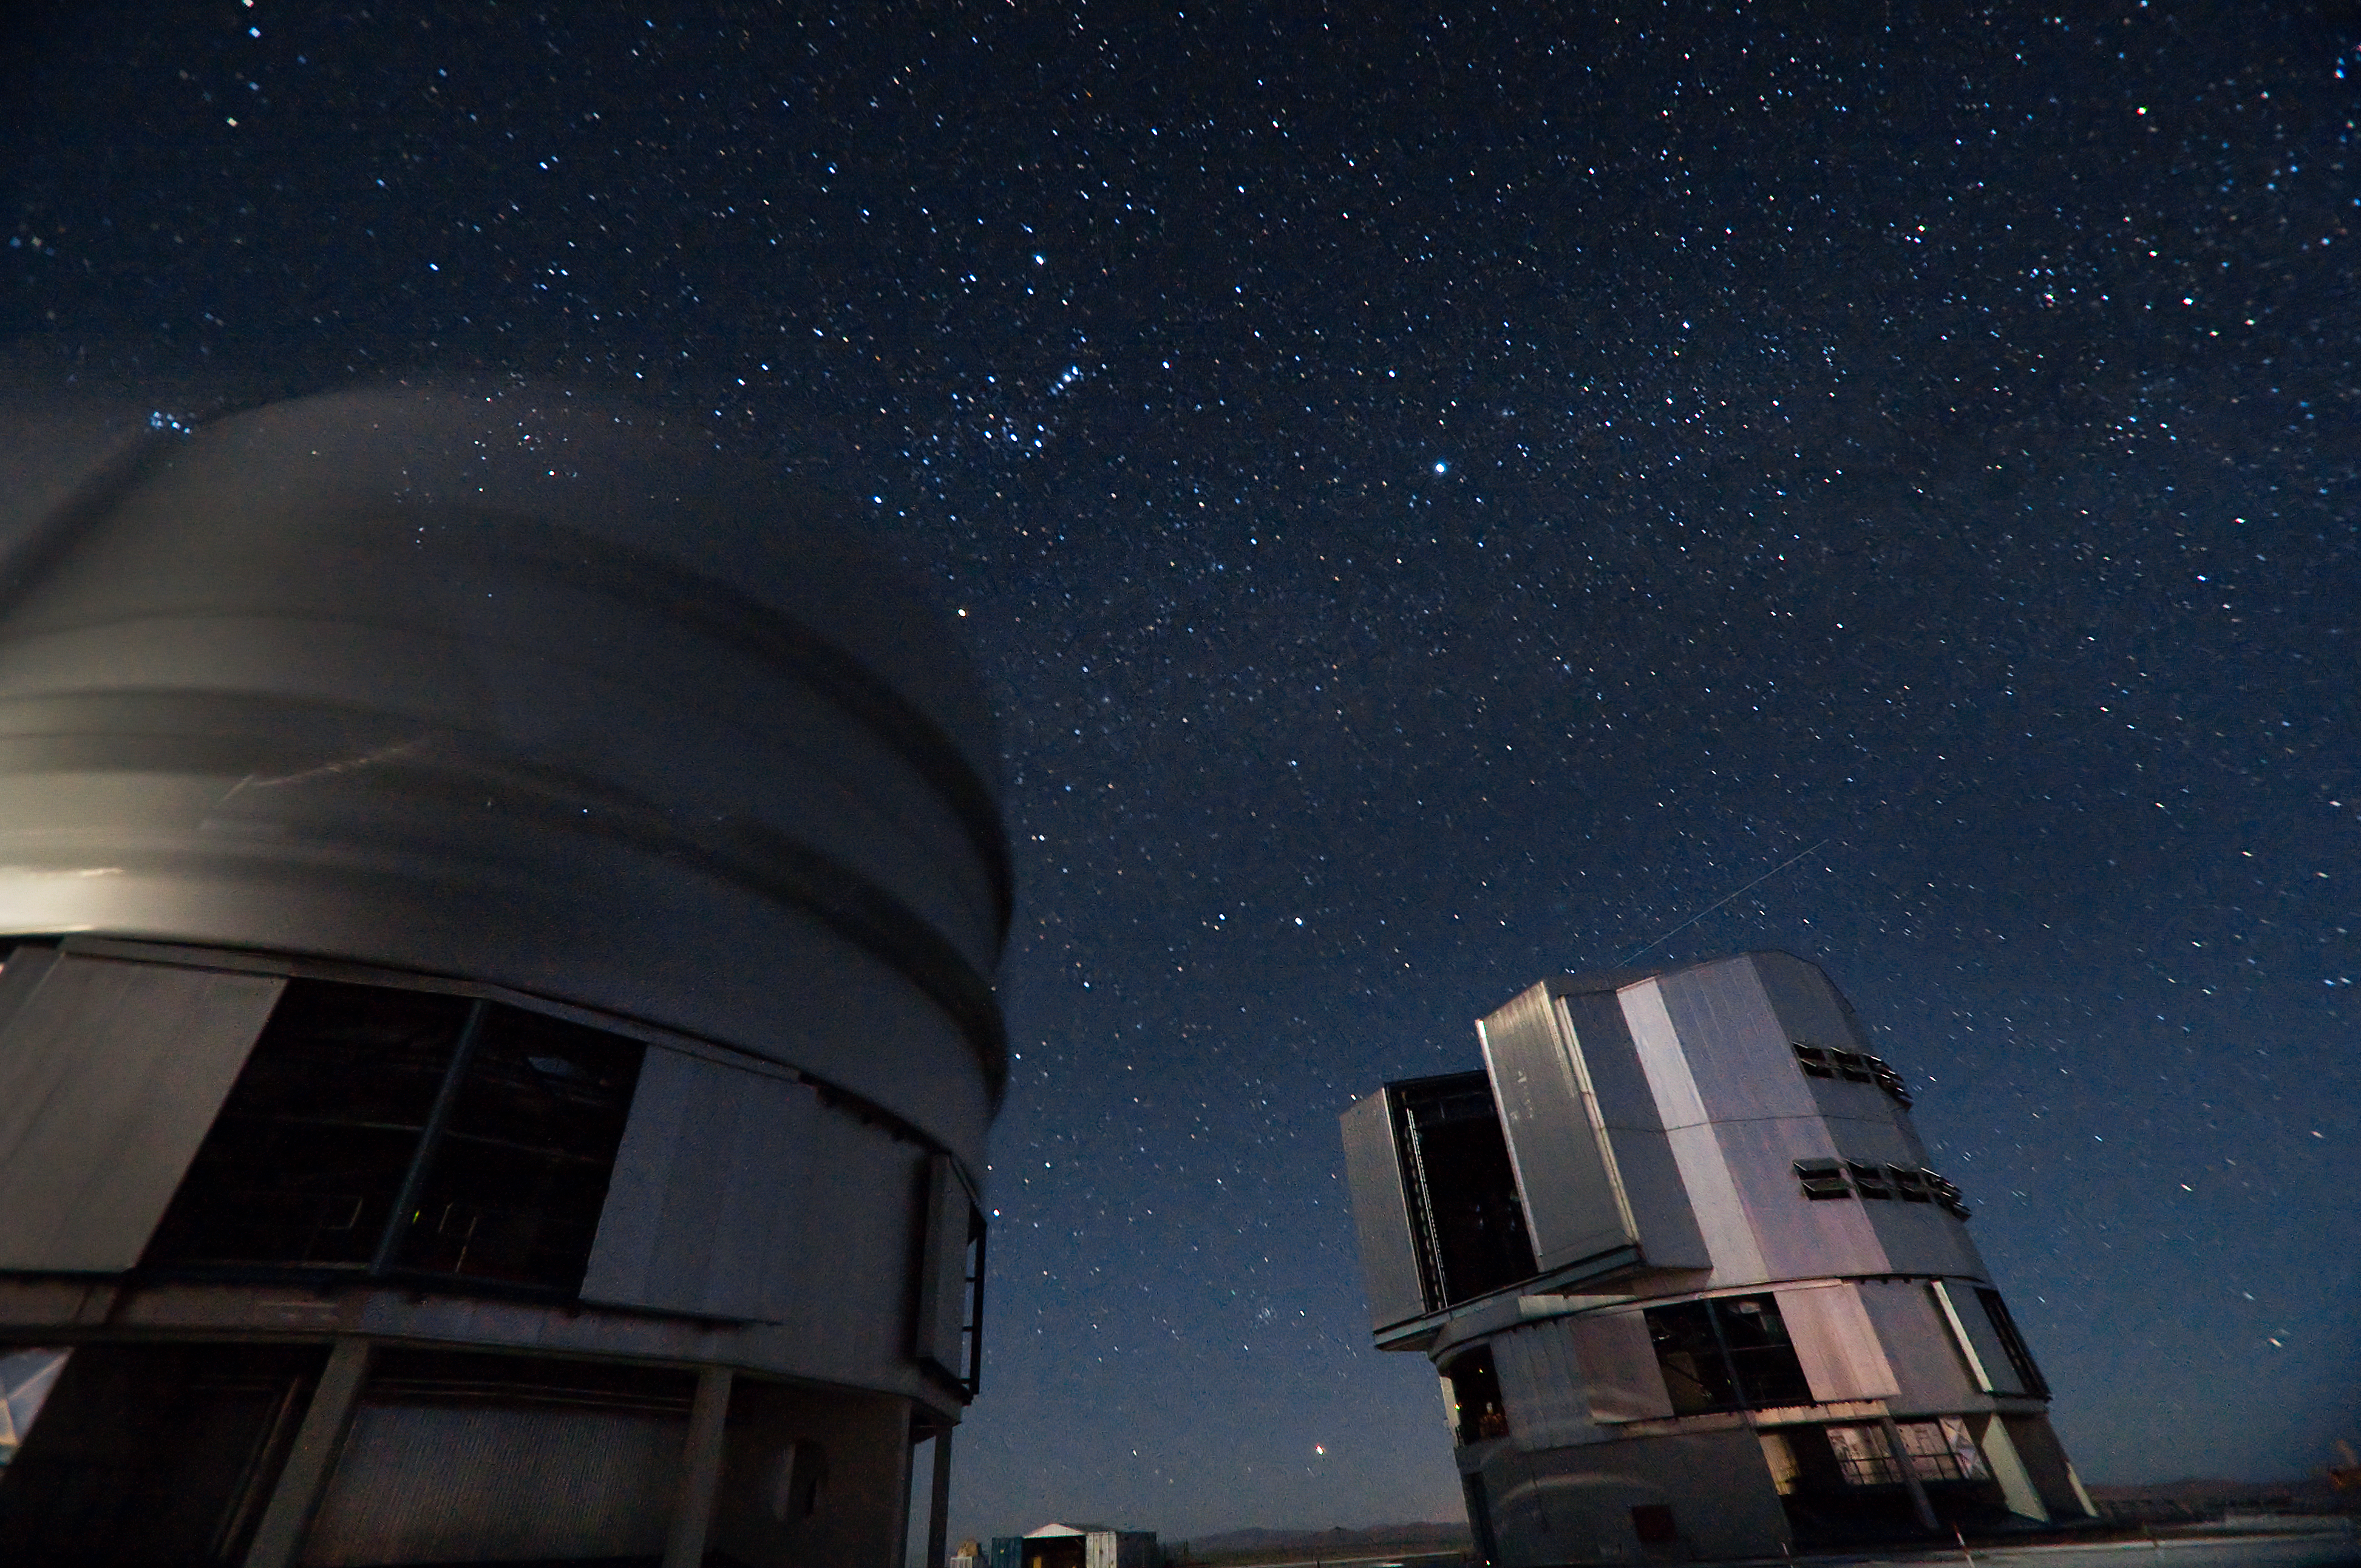

VLT Unit and Auxiliary Telescope at Paranal

The Very Large Telescope (VLT) at ESO's Cerro Paranal observing site. The VLT is the world’s most advanced optical instrument, consisting of four Unit Telescopes with main mirrors 8.2-m in diameter and four movable 1.8-m diameter Auxiliary Telescopes. The telescopes can work together, in groups of two or three, to form a giant interferometer, allowing astronomers to see details up to 25 times finer than with the individual telescopes. Located in the Atacama Desert of Chile, Paranal is over 2600 metres above sea level, providing incredibly dry, dark viewing conditions.

Credit: Iztok Boncina/ESO